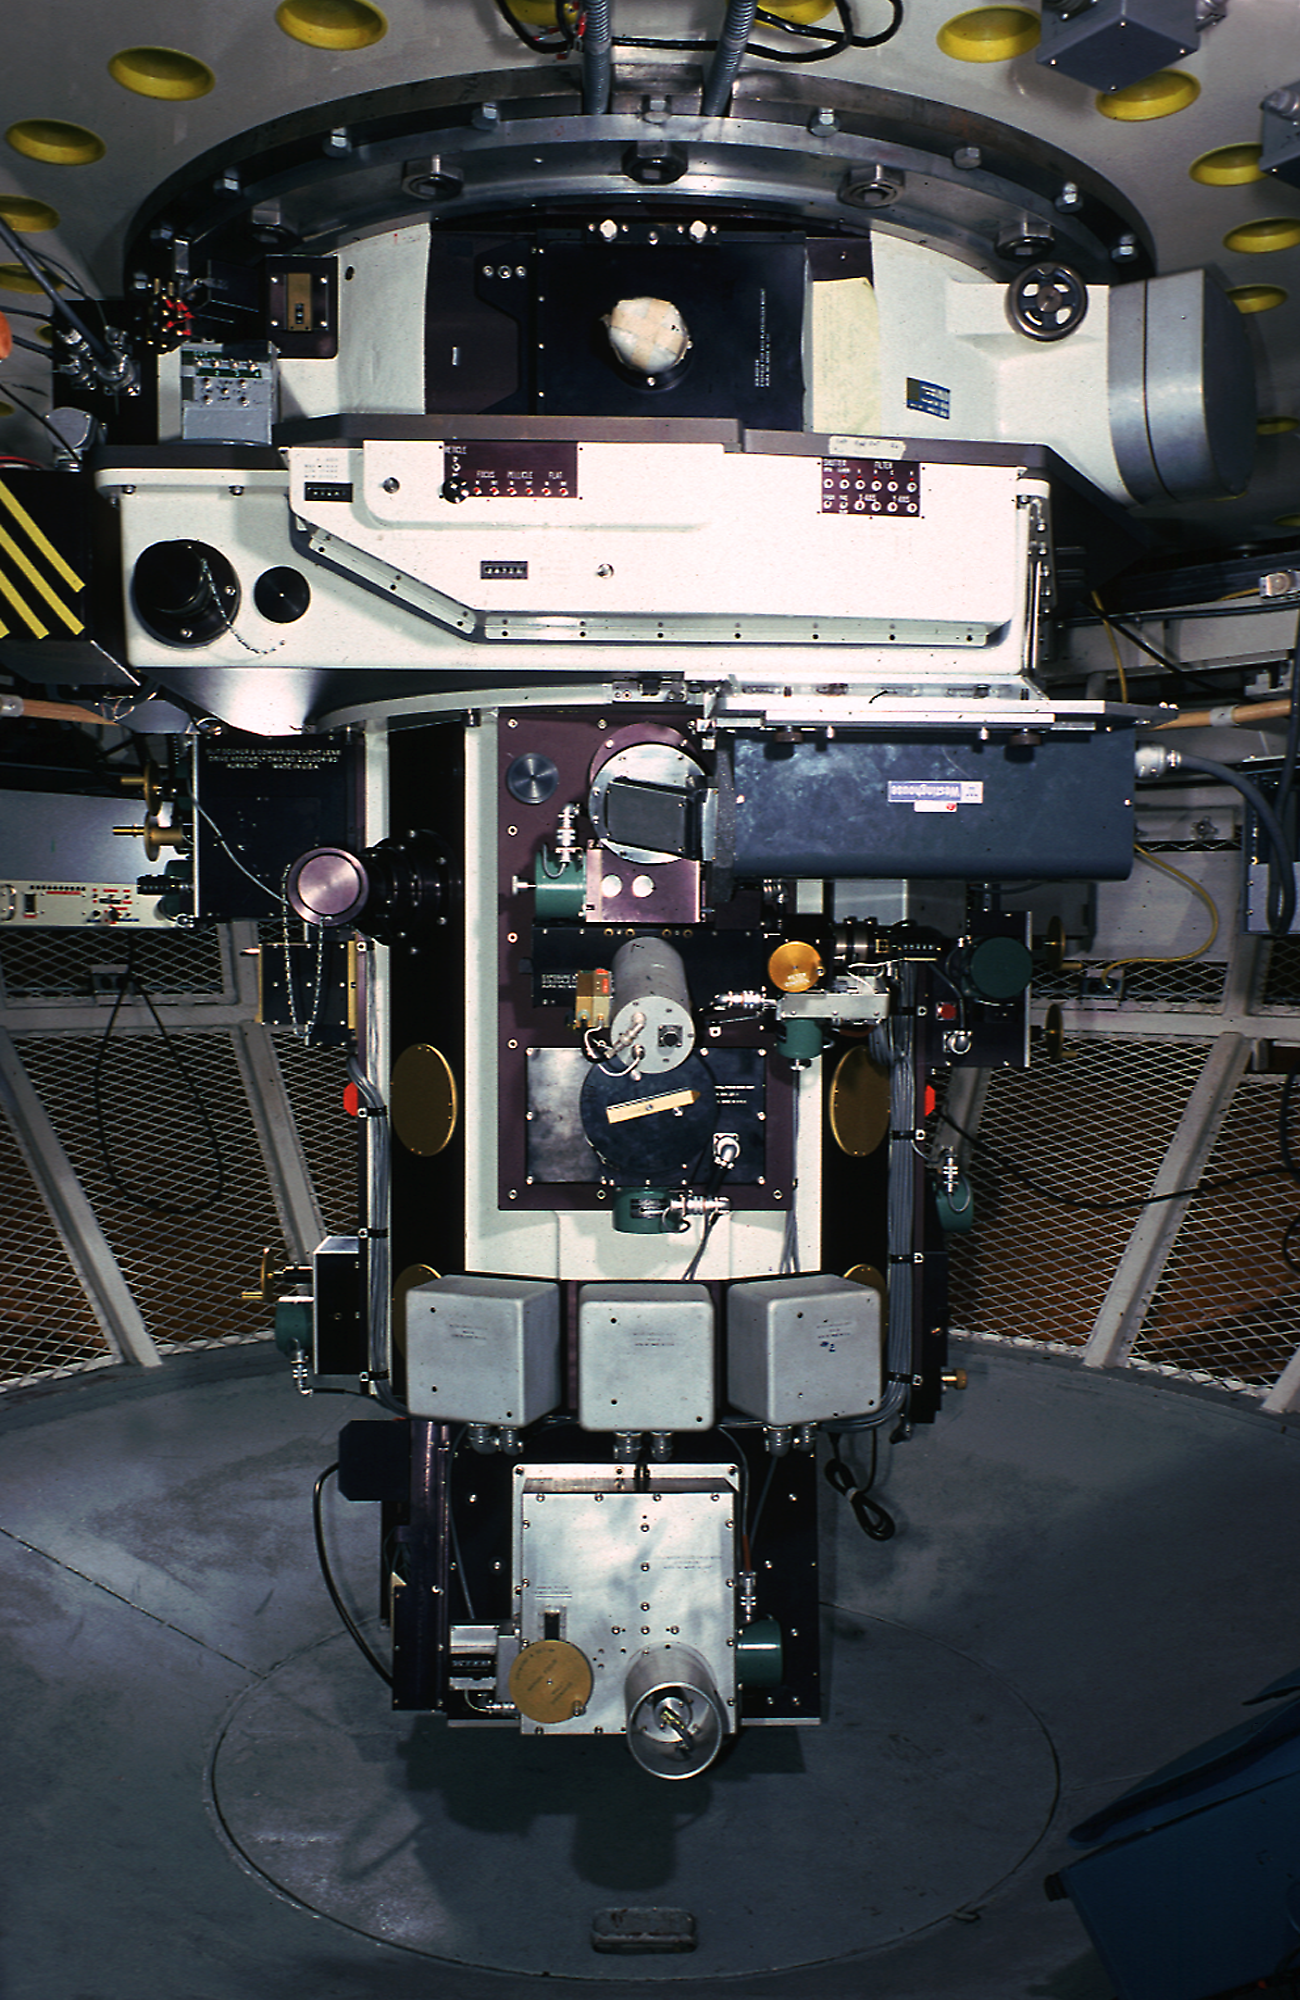

Richey-Chretien Spectrograph

One of the work-horse instruments on the Kitt Peak National Observatory's Mayall 4-meter telescope is the Richey-Chretien Spectrograph, seen here in the Cassegrain focus cage at the bottom of the telescope.

Credit: NOIRLab/NSF/AURA